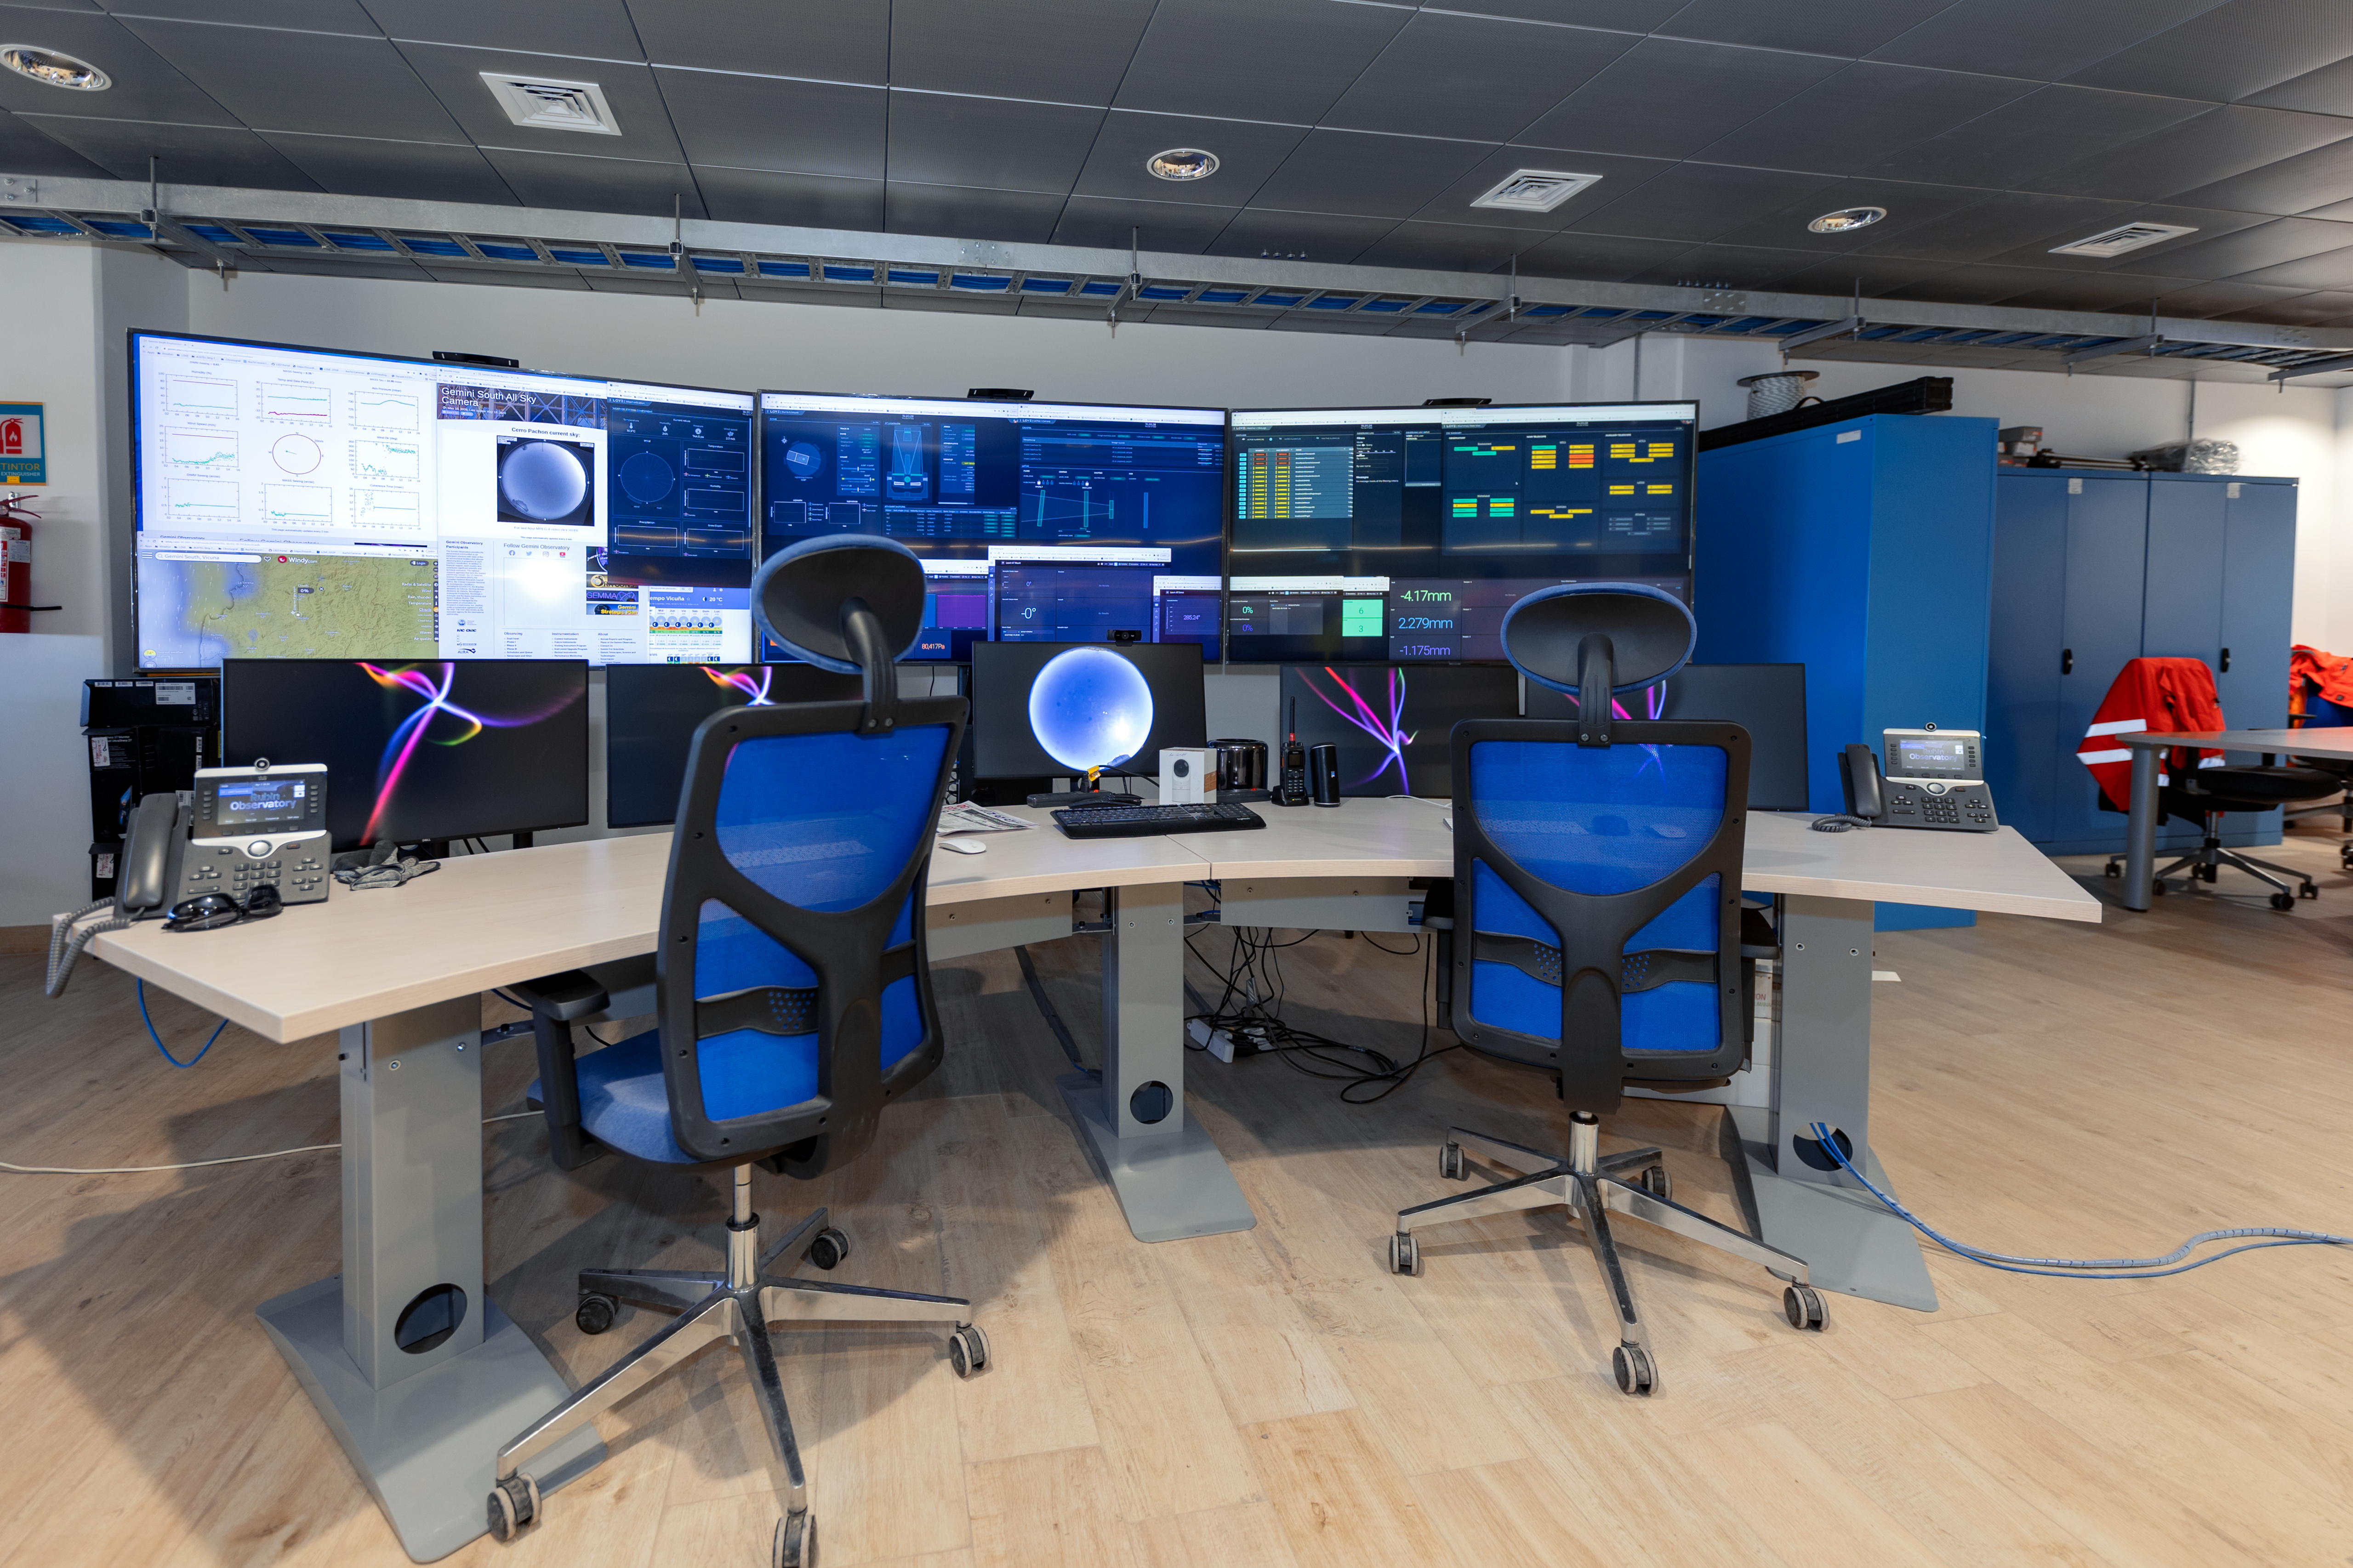

Control Room of Rubin Observatory

The summit control room of the Vera C. Rubin observatory.

Credit: RubinObs/NOIRLab/SLAC/NSF/DOE/AURA/T. Slovinský